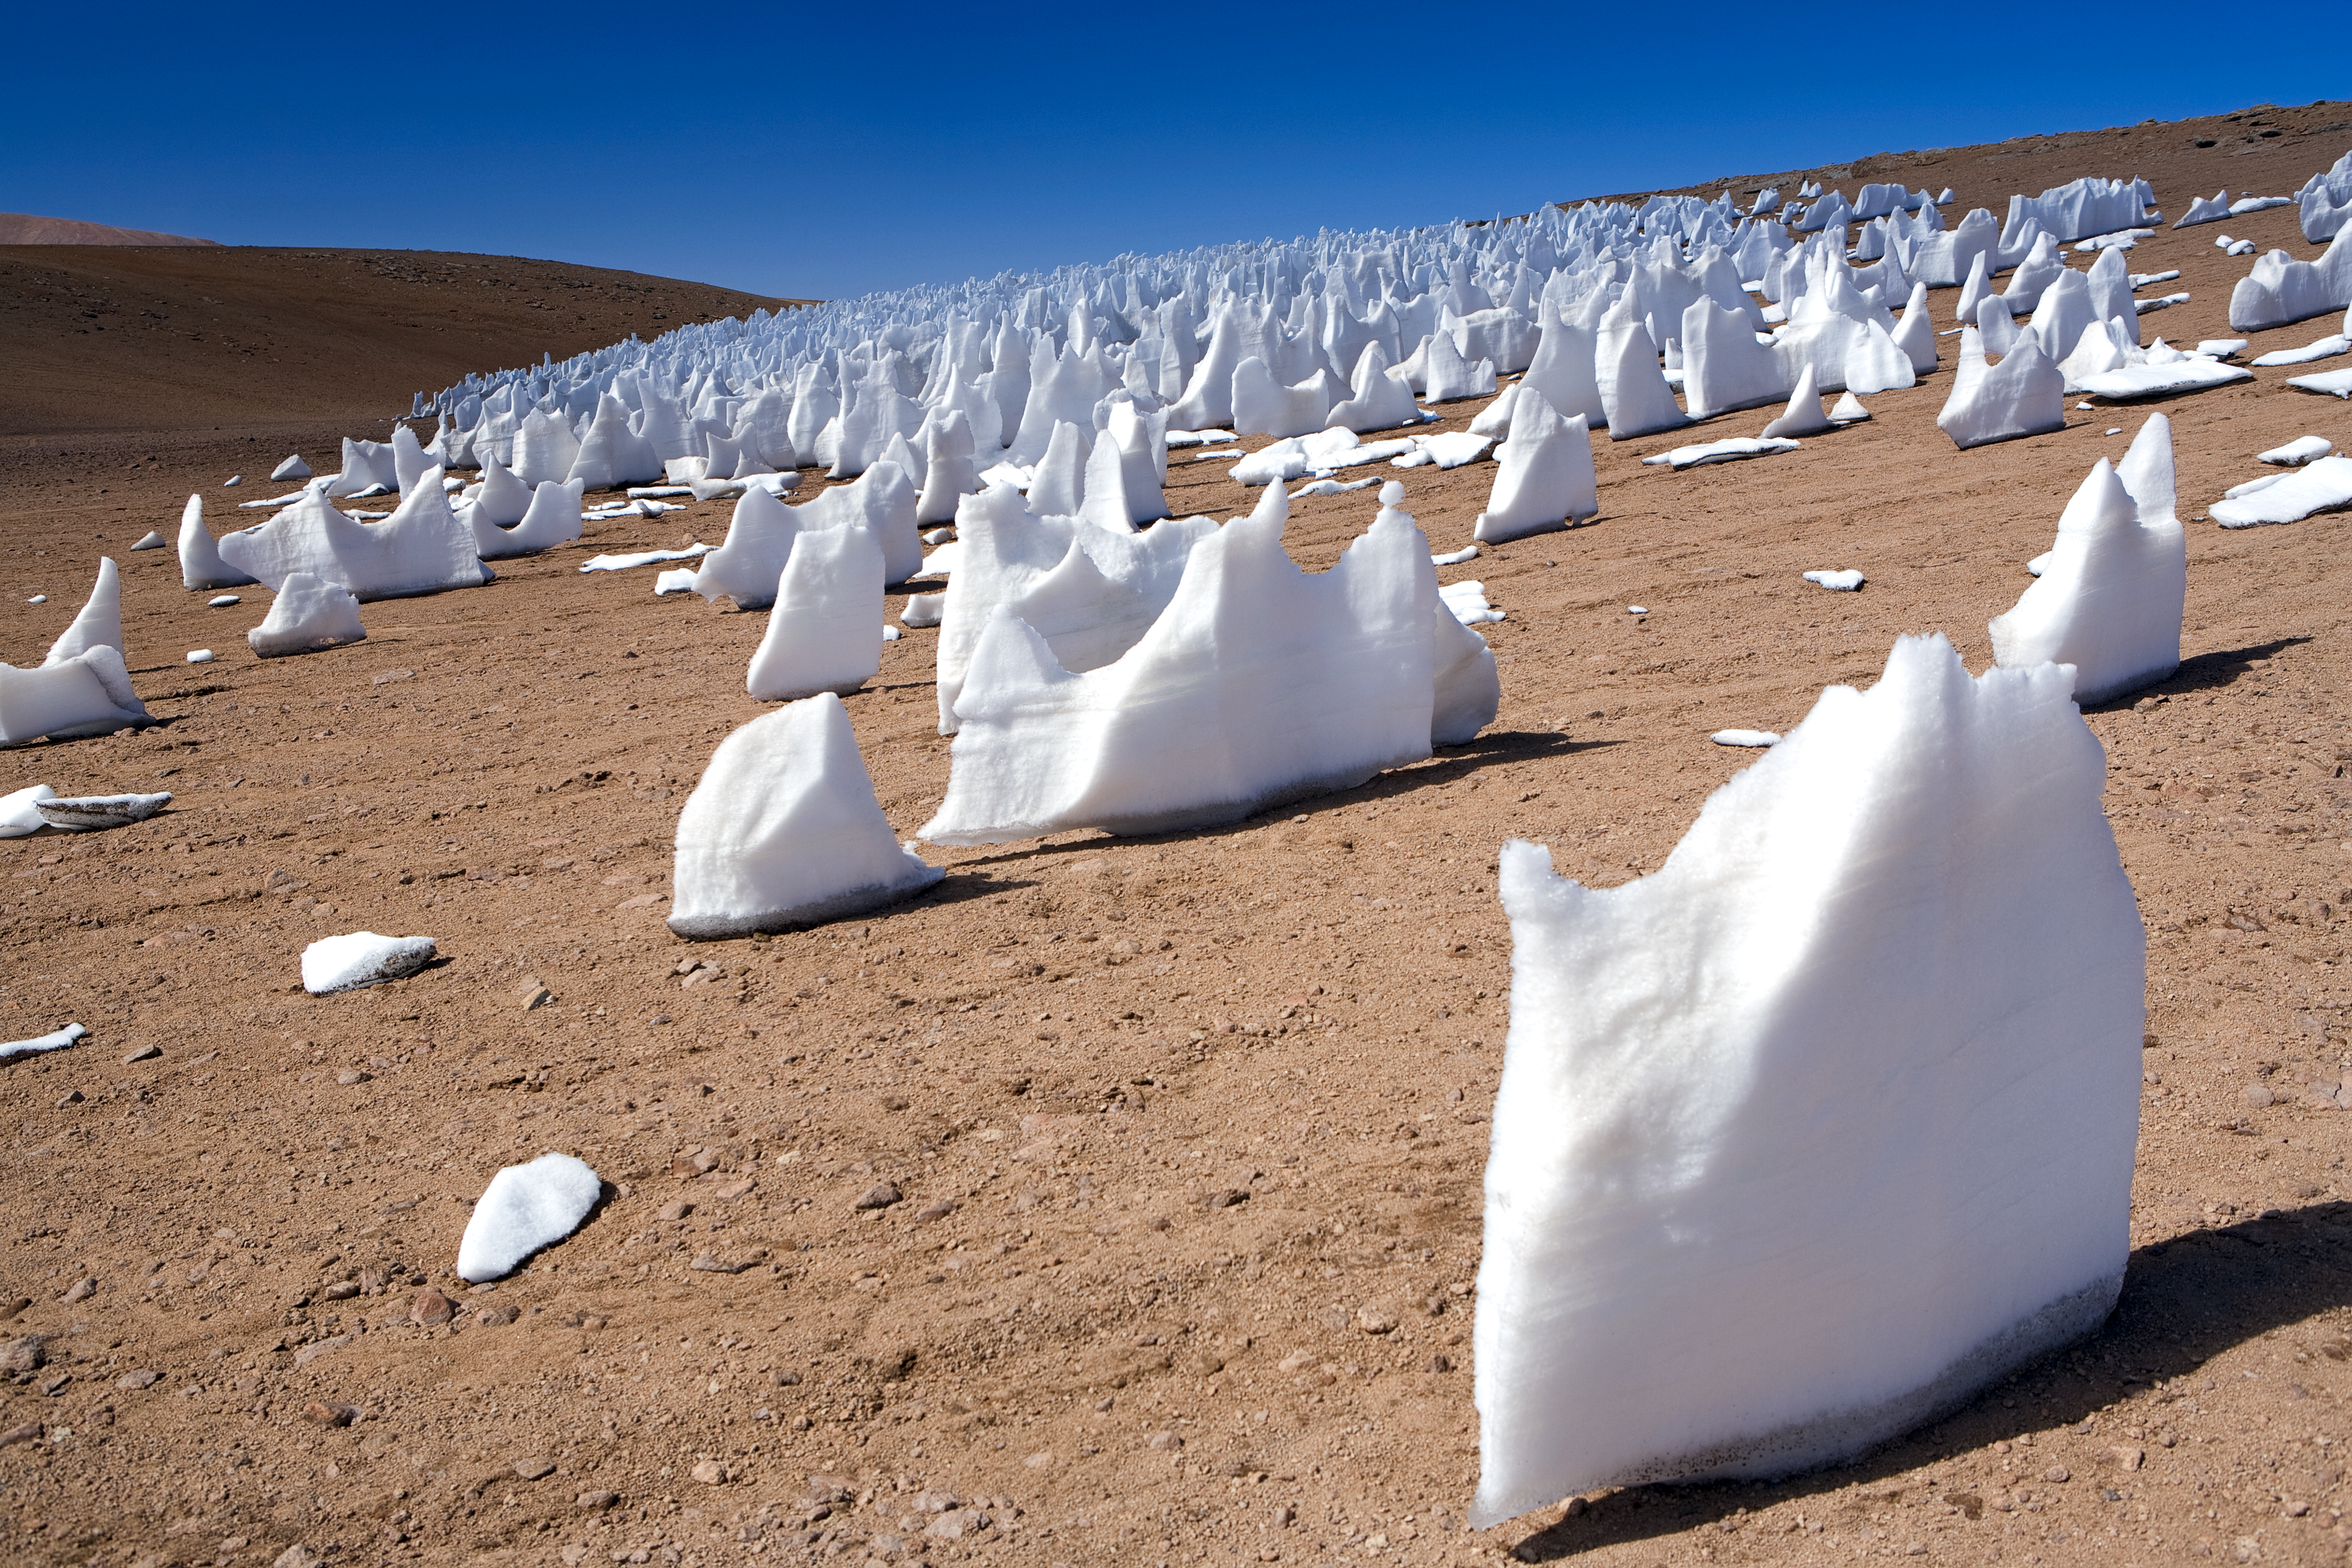

The white penitents

These bizarre snow and ice formations, called "penitentes", form in high-altitude regions such as the Chajnantor plateau, close to where the ALMA array is located.

Credit: ESO